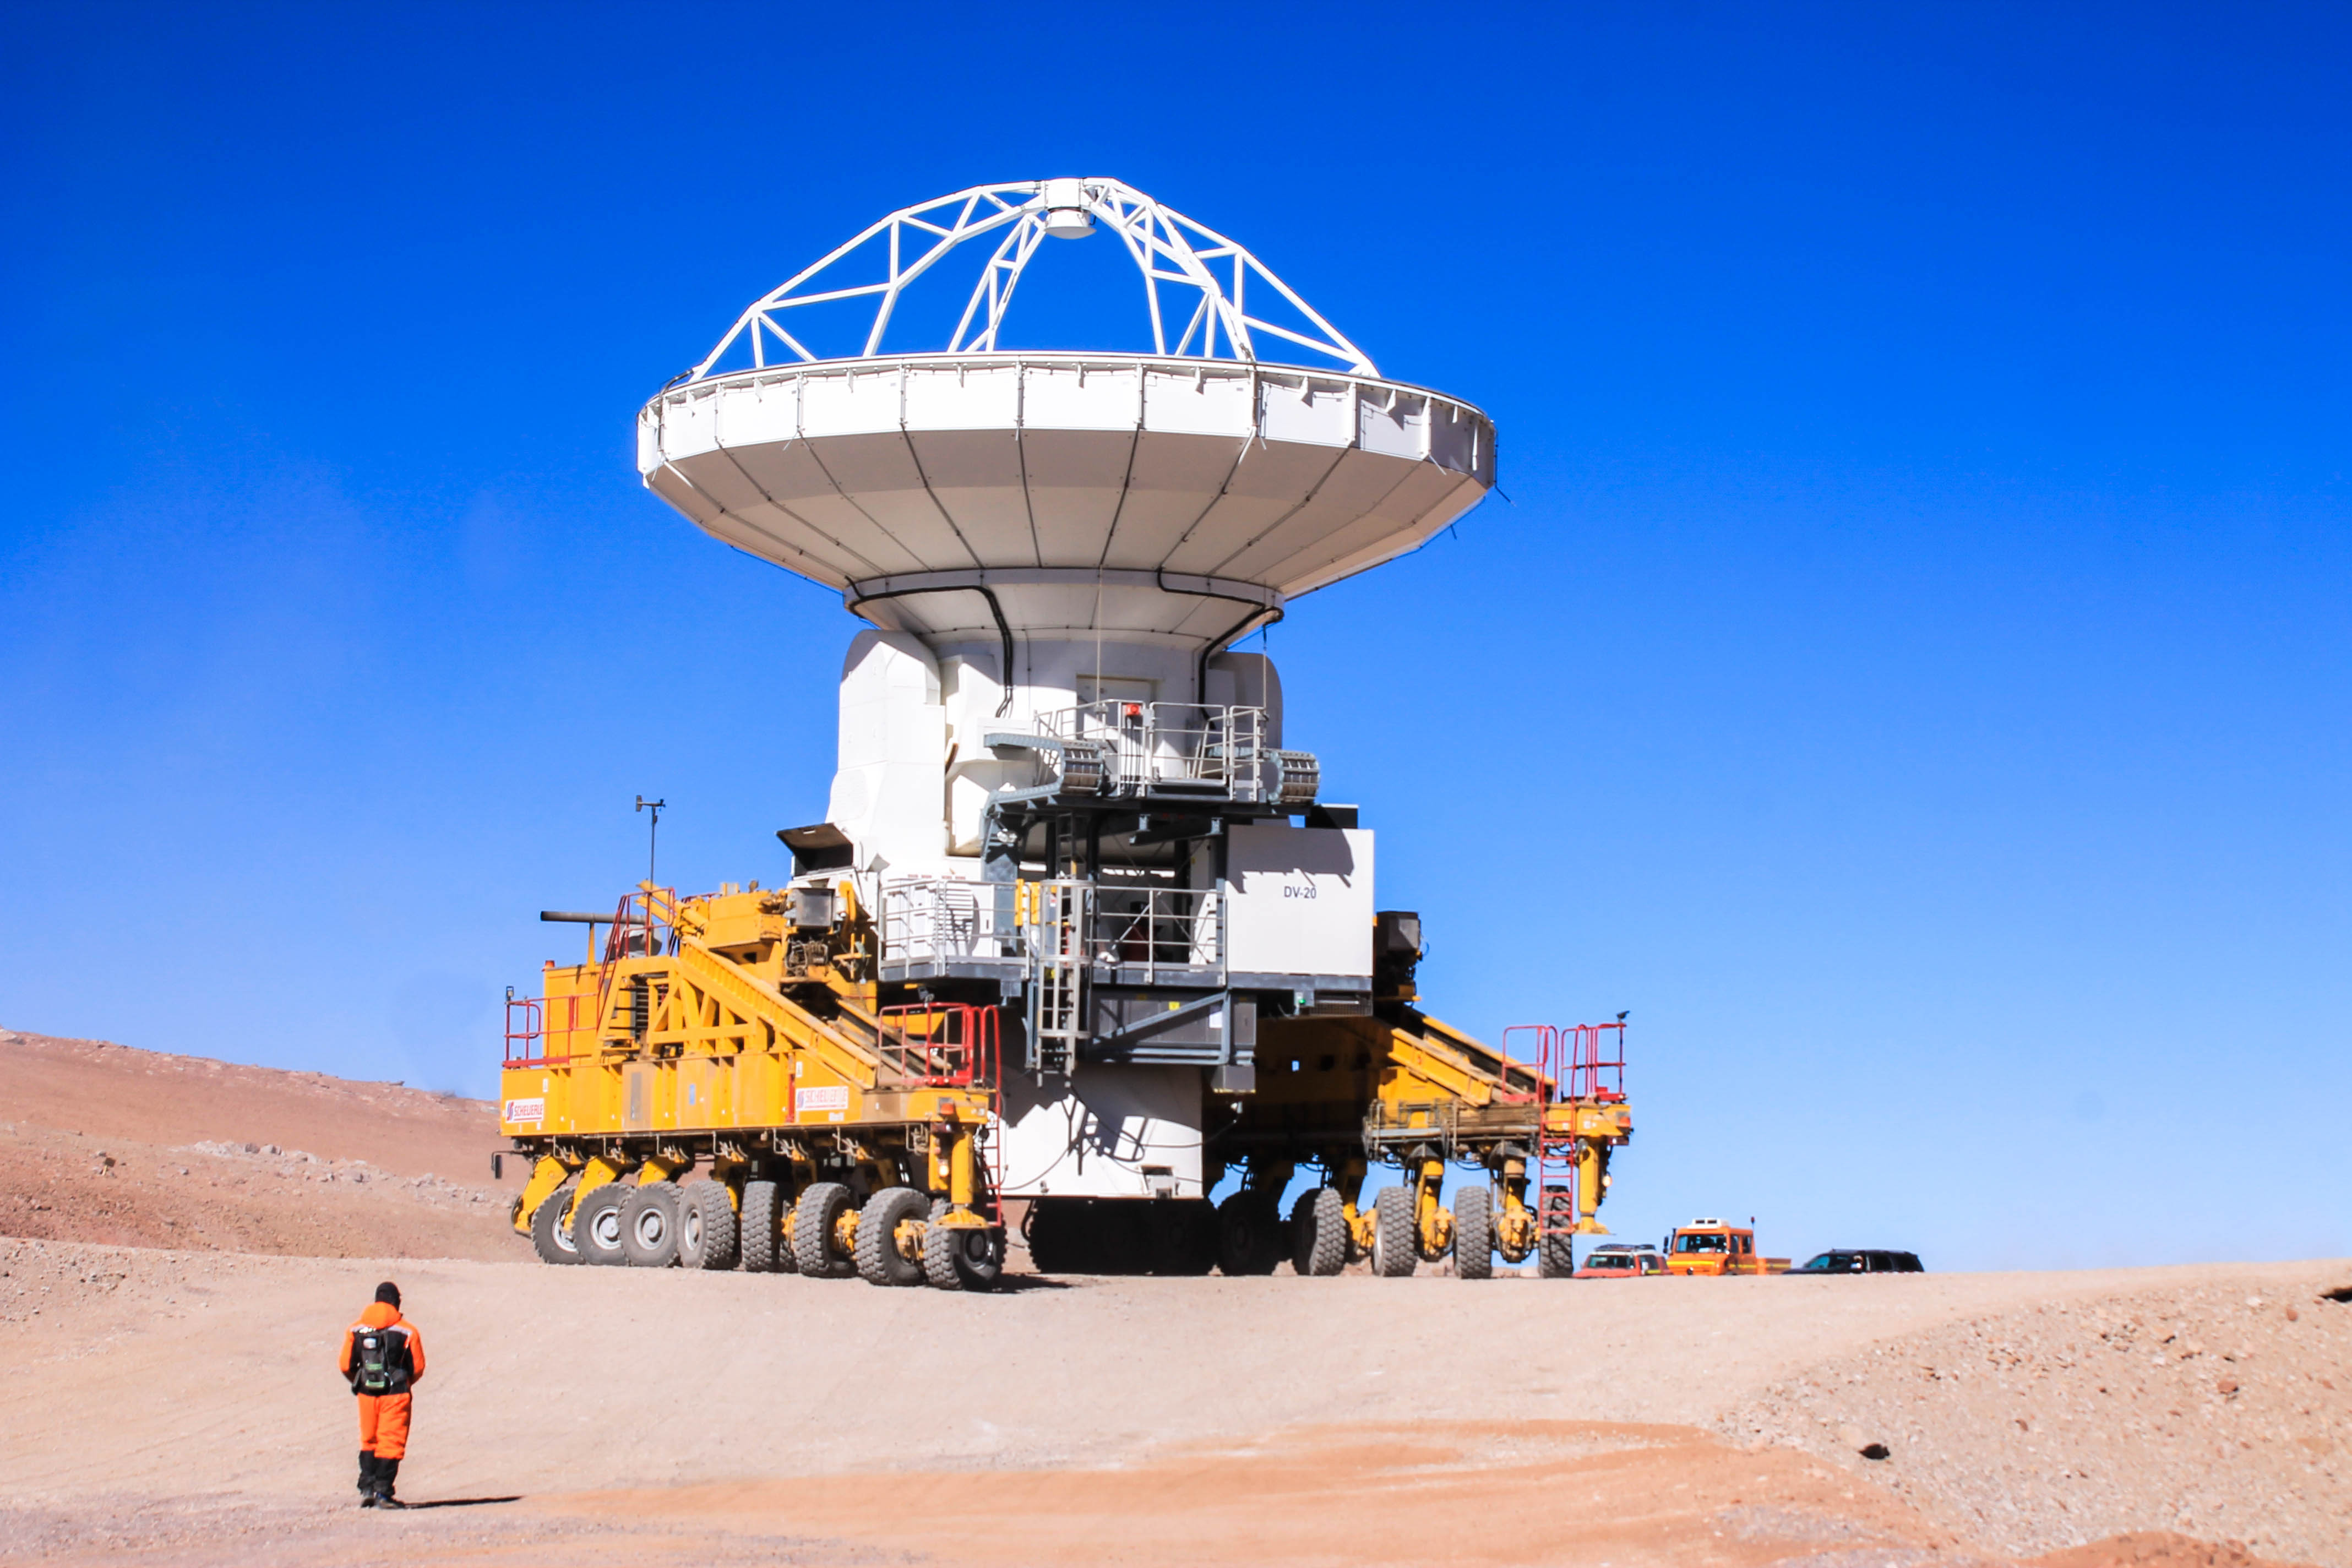

One of ALMA's specialized transporter drivers

One of ALMA's specialized transporter drivers, guiding remotely with an advanced remote control.

Credit: Juan Carlos Rojas - ALMA (ESO / NAOJ / NRAO)